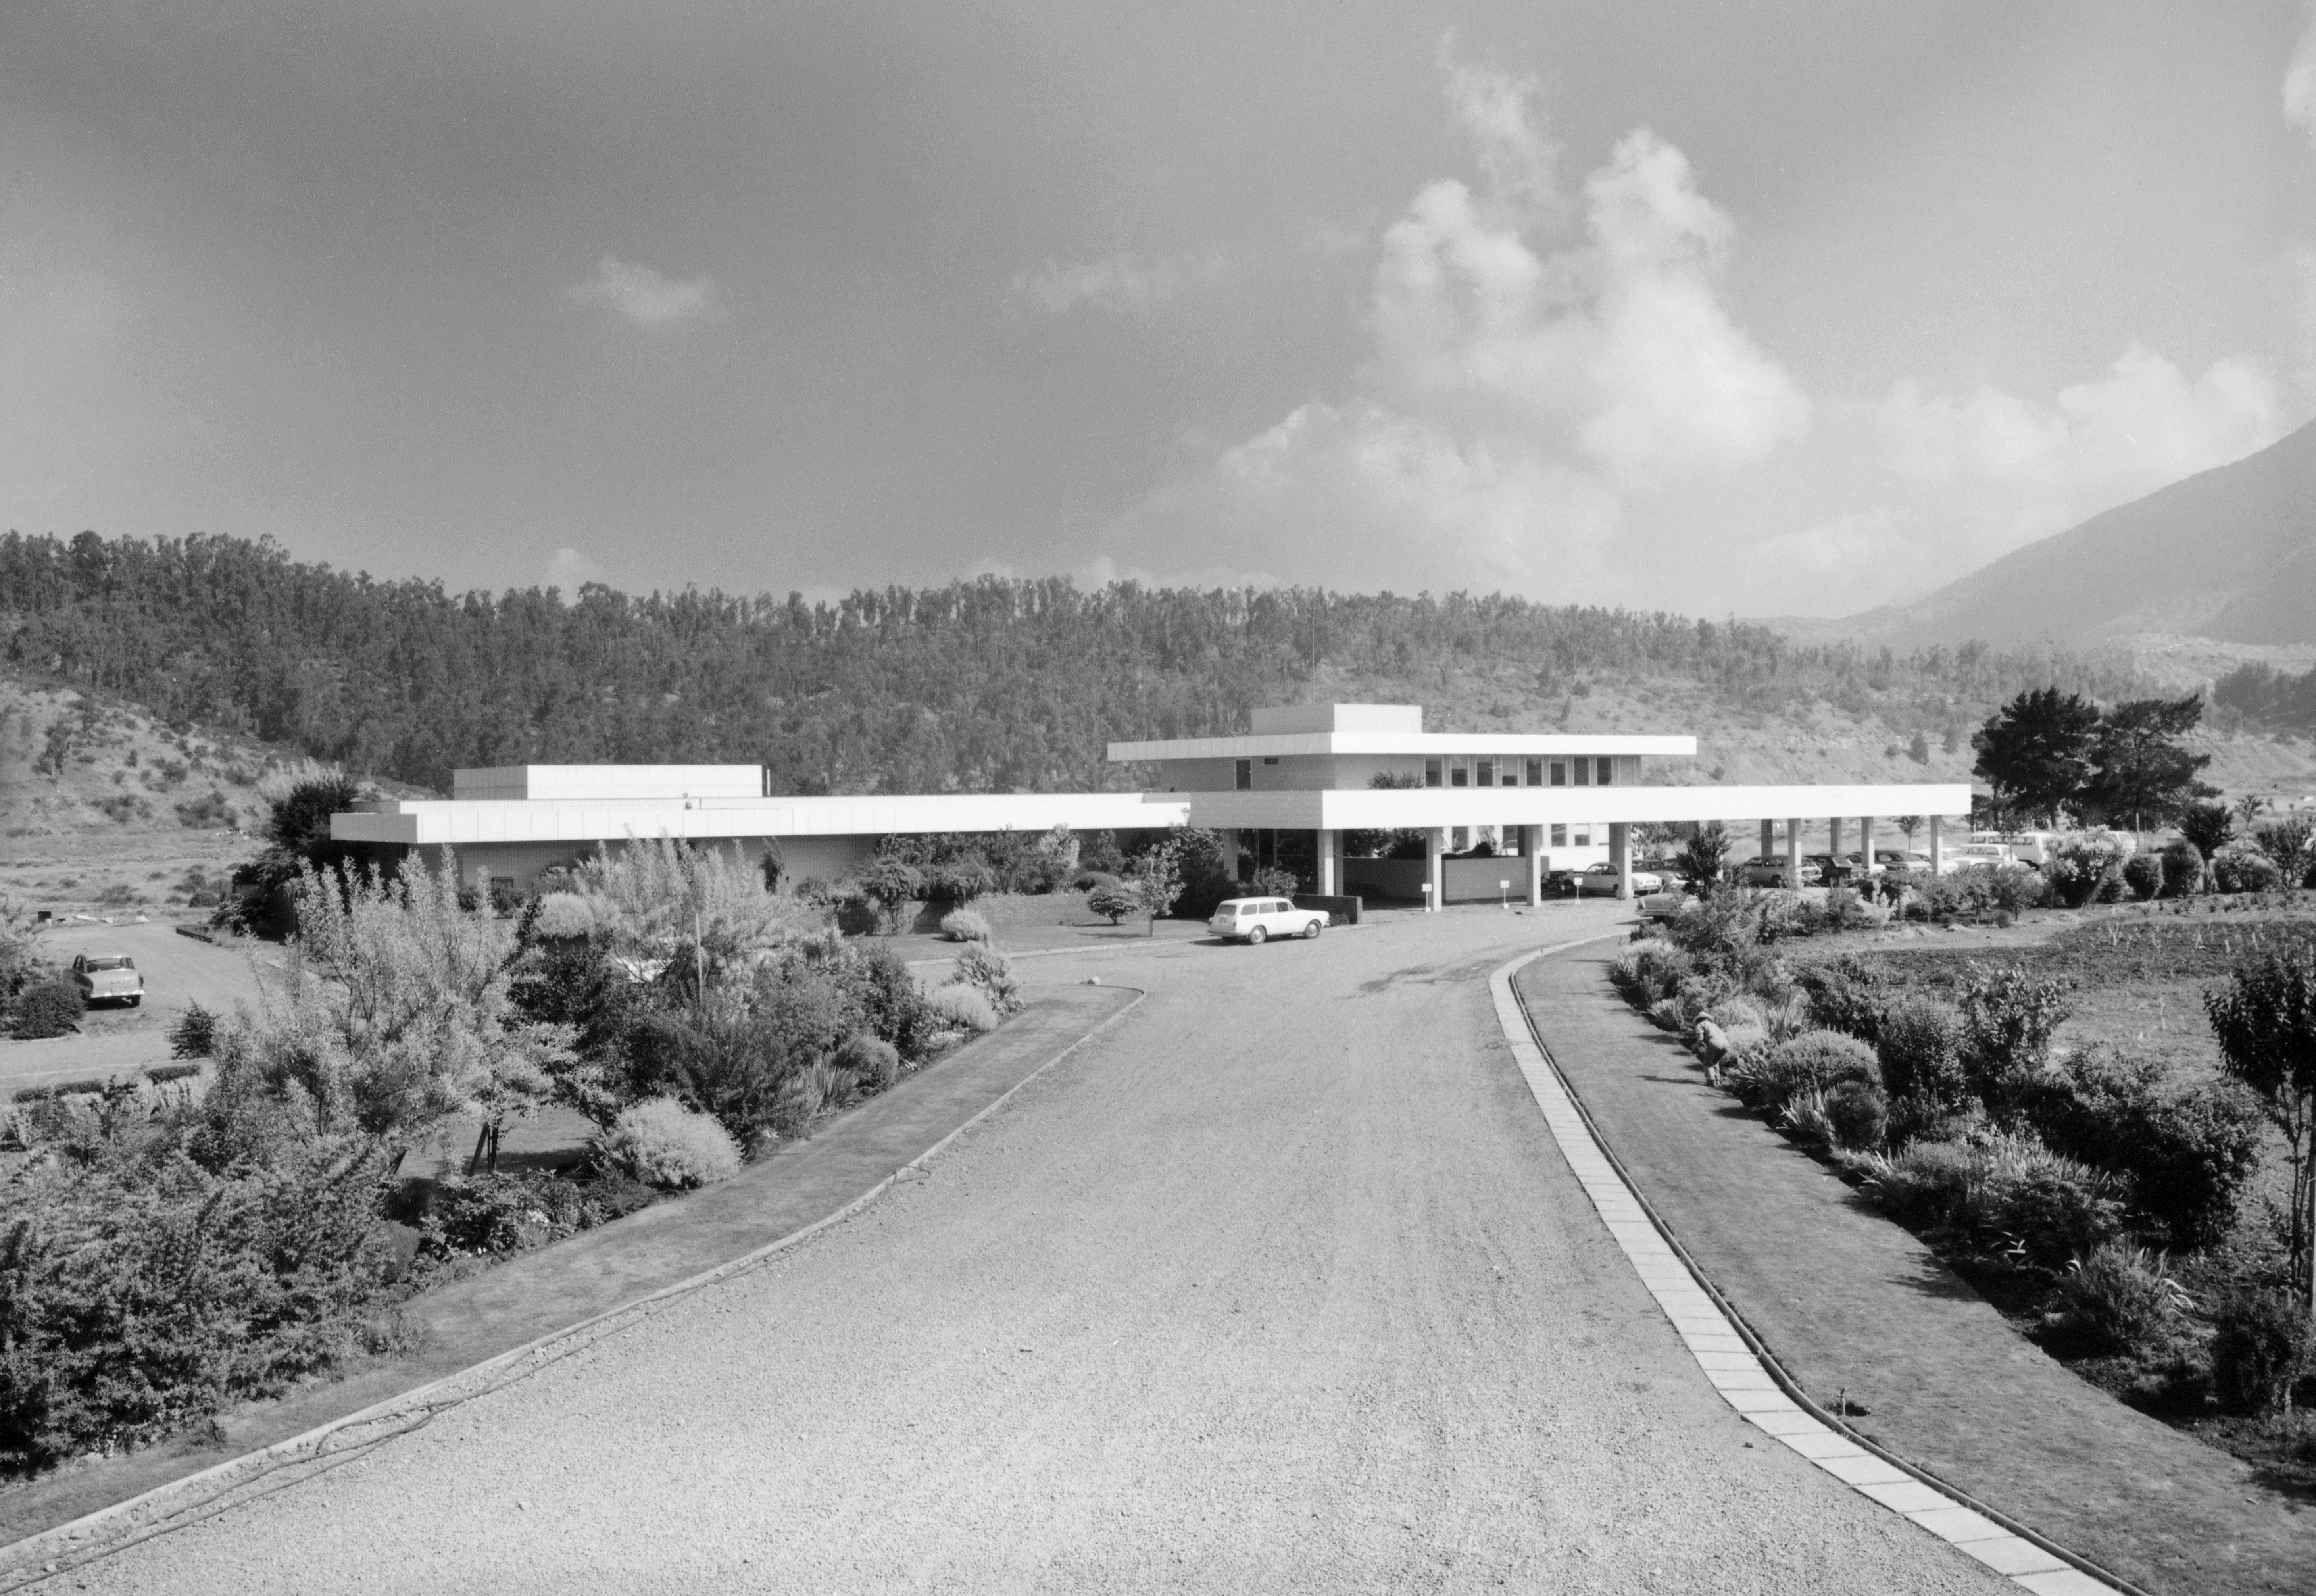

Vitacura

ESO Headquarters in Chile is situated next to the UN building in the Vitacura district - it was constructed in 1967-69 and houses the ESO/Chile administration, as well as offices for the ESO astronomers and a comprehensive library.

Credit: ESO